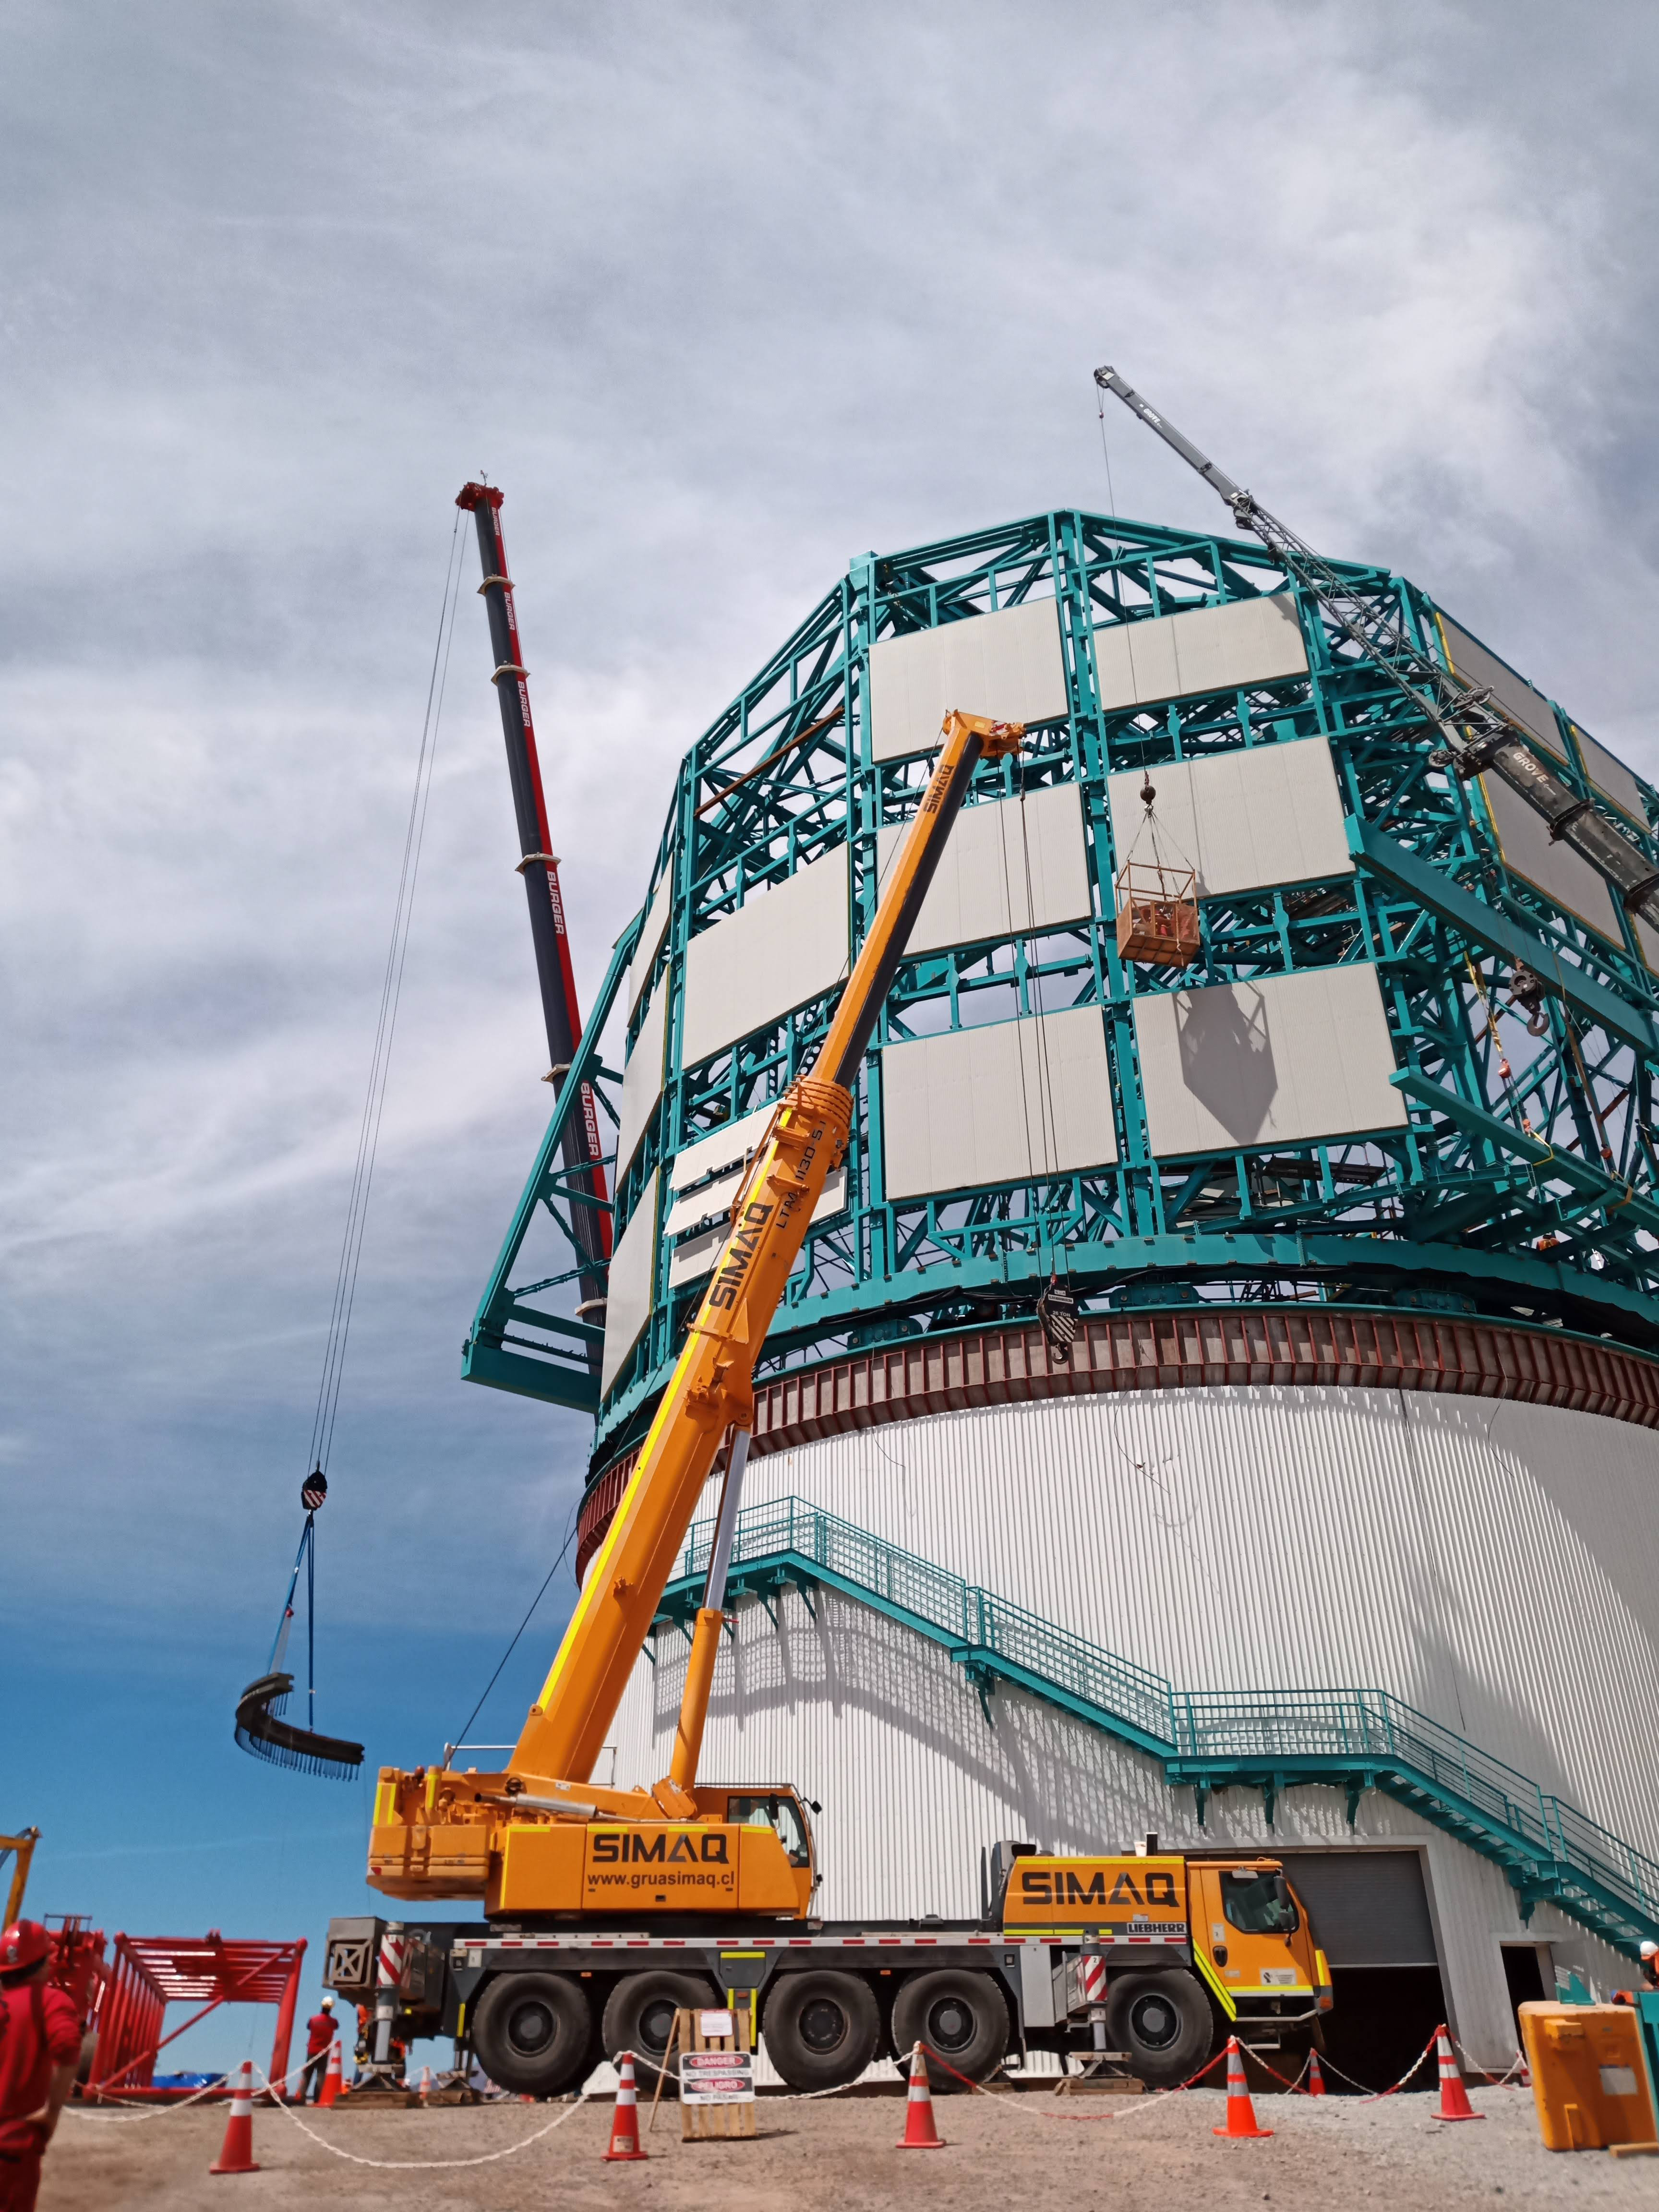

Arrival of 500 t Crane

A huge new crane has arrived on Cerro Pachón—one of the biggest cranes available in Chile! This crane will be used to lift and place heavy loads like the LSST azimuth ring segments and the supports for the Telescope Mount Assembly (TMA).

Credit: Rubin Observatory/NSF/AURA